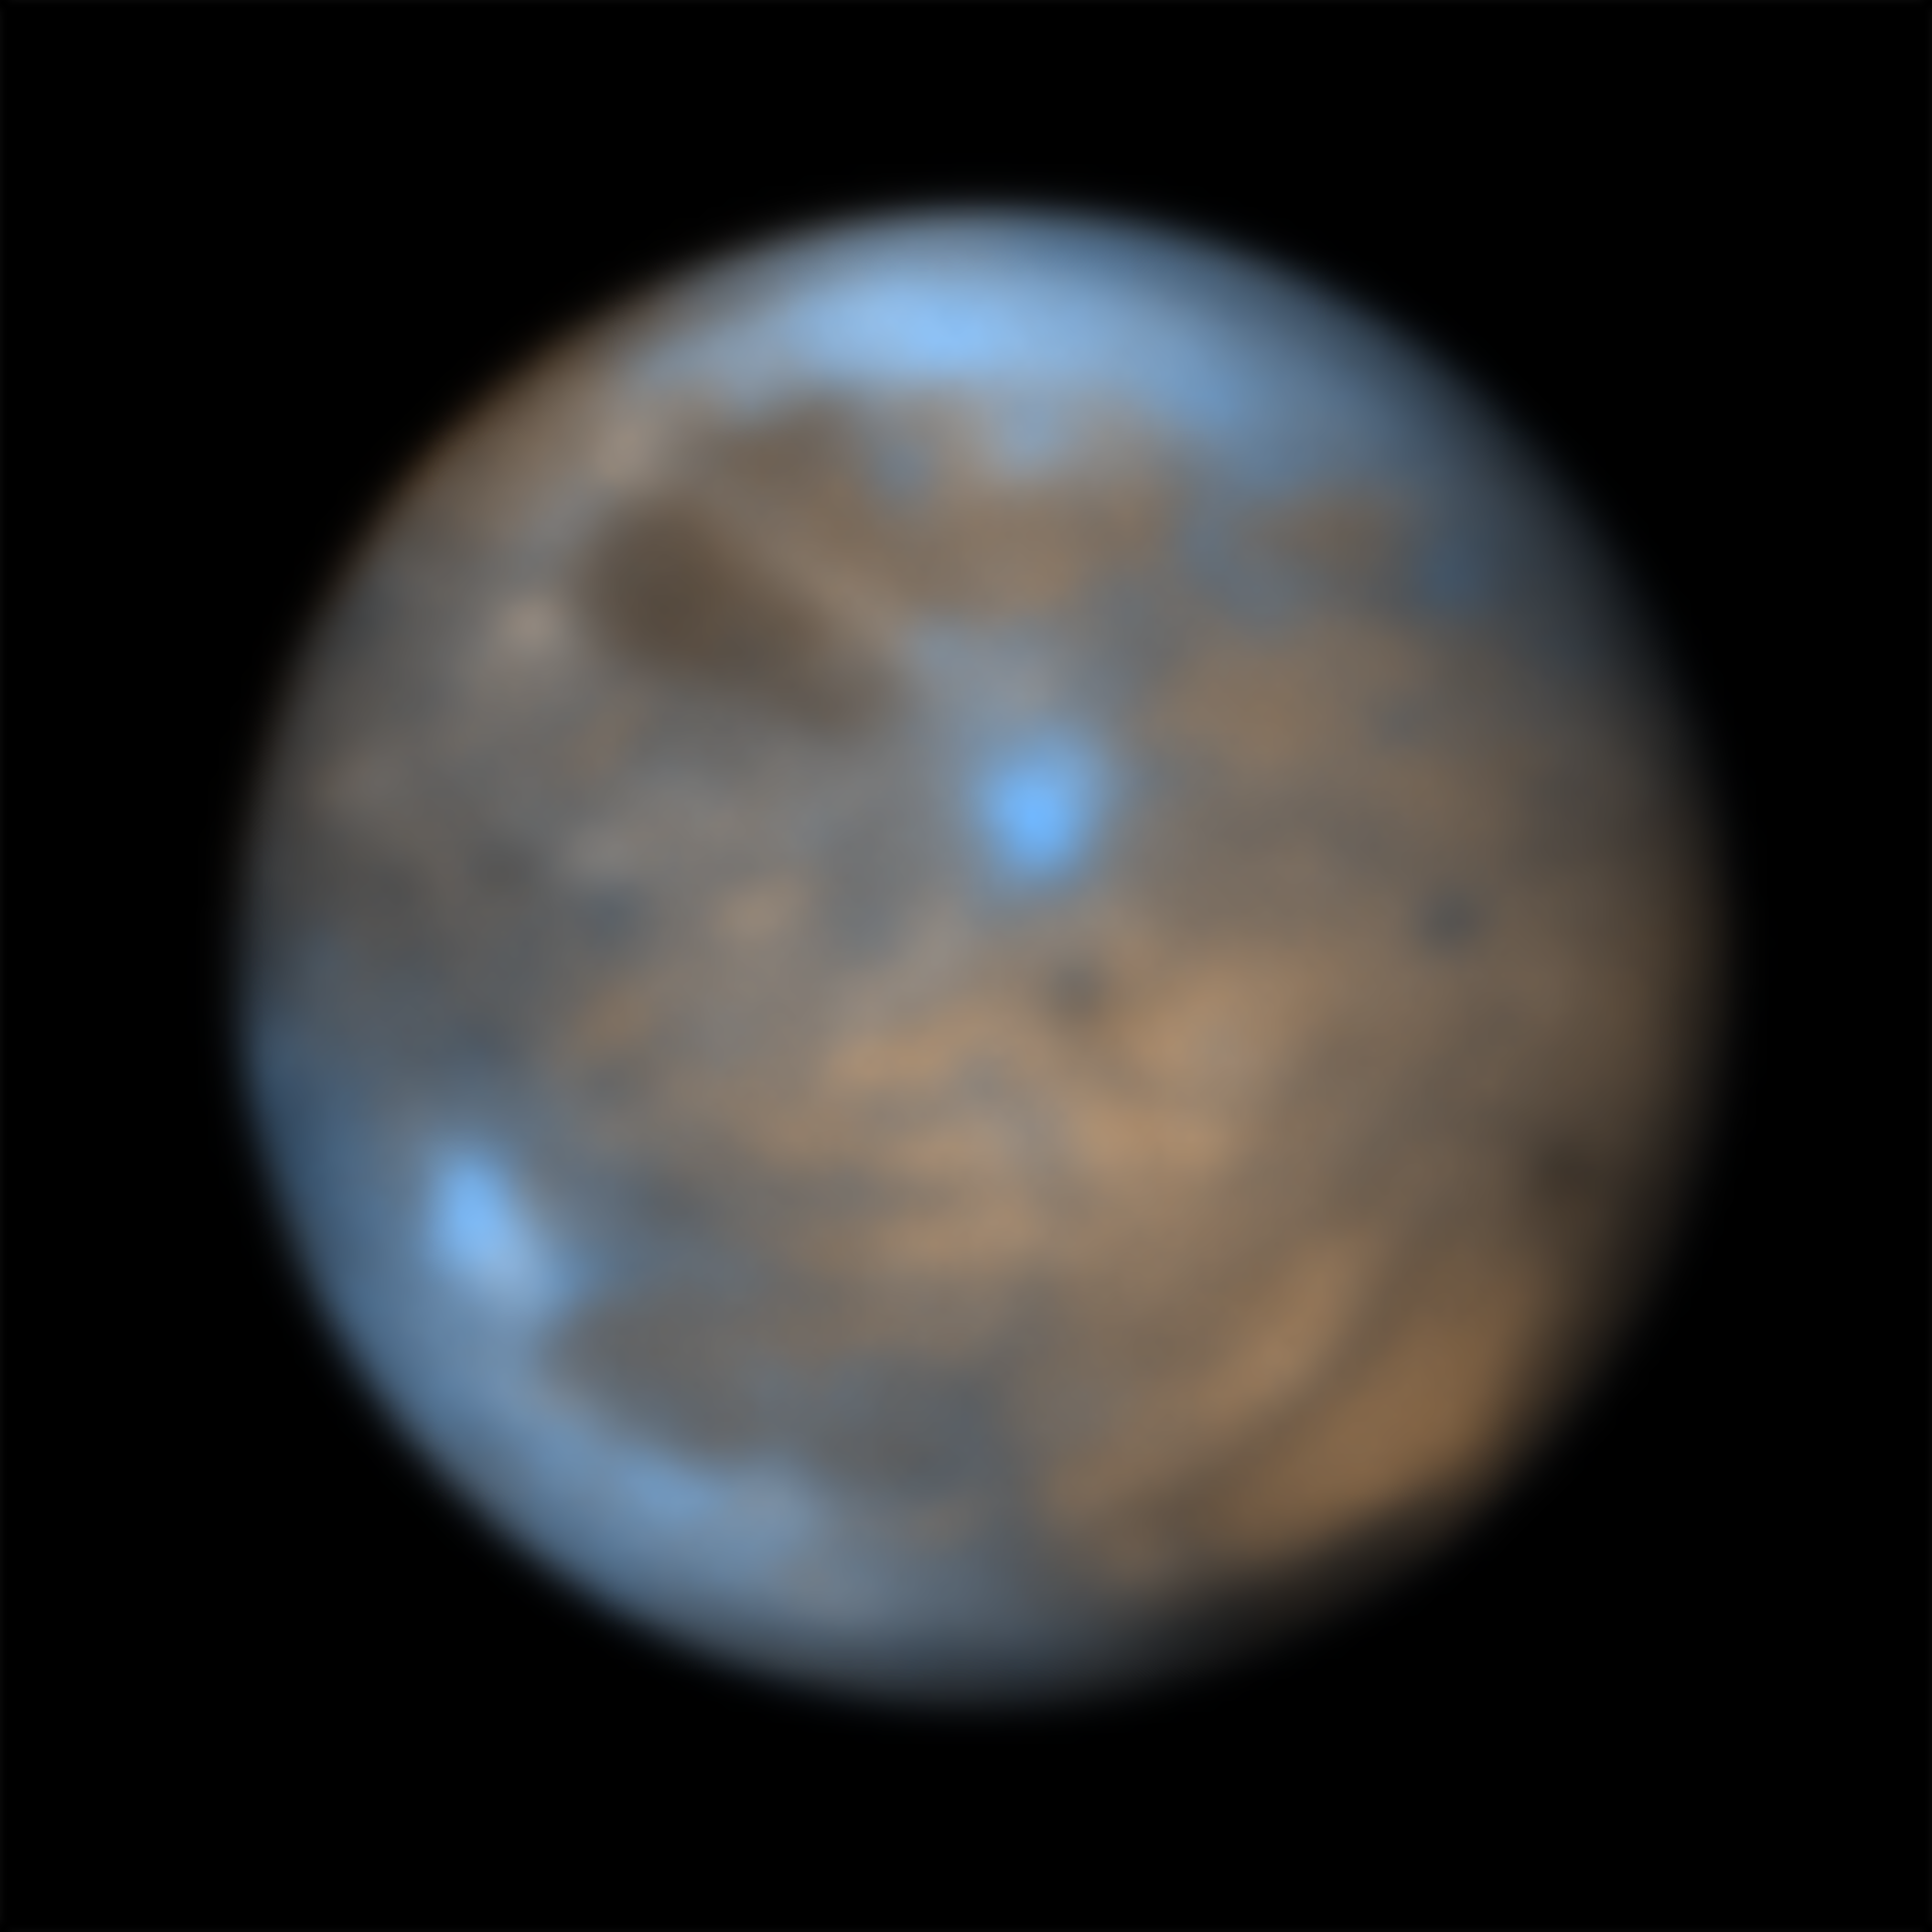

The moon Ganymede seen by SPHERE

This image shows Jupiter’s icy moon Ganymede captured July 22, 2021 in the infrared using the SPHERE instrument on ESO’s Very Large Telescope. The different coloured regions provide clues to the composition and history of the moon. The bright regions, that consist mainly of water in the form of ice with hints of various salts, are believed to have formed more recently than the older darker patches, whose composition still remains a mystery.

For more information about the science behind this image check this Picture of the Week.

Credit: ESO/King & Fletcher